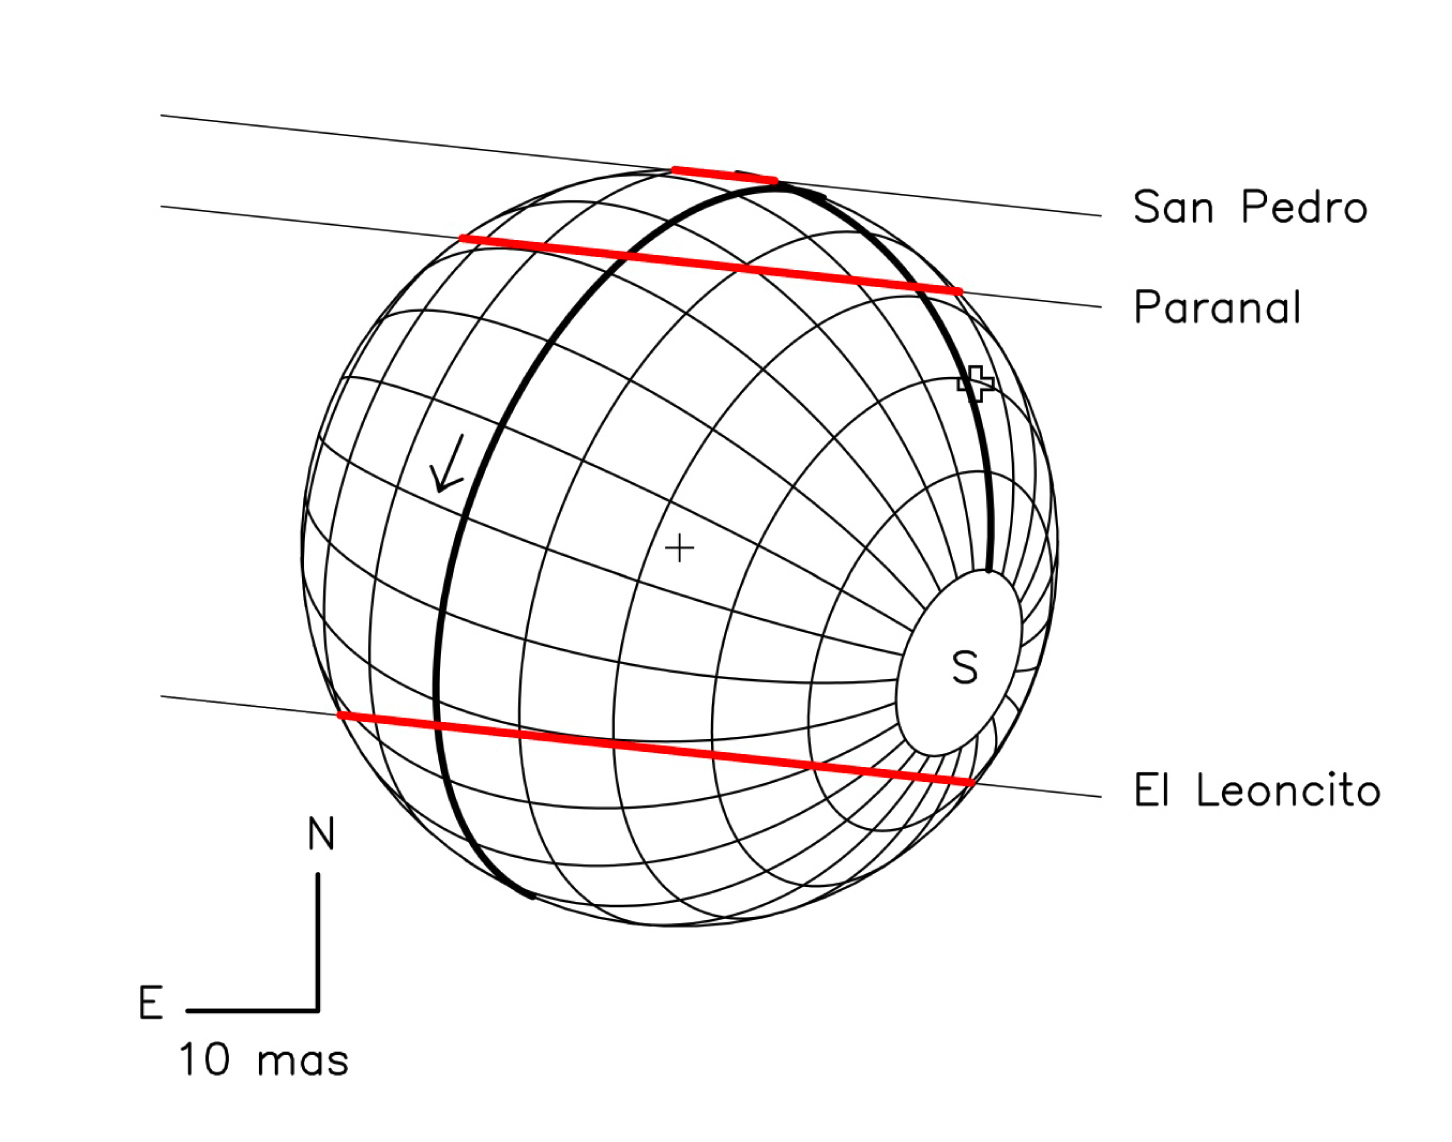

Charon's occultation on July 11, 2005

Reconstruction of the occultation chords as observed at the three sites of San Pedro de Atacama, Paranal (Chile), and El Leoncito (Argentina). A fit to the chord extremities provides Charon's radius, 603.6 km. The arrow indicates Charon's rotation.

Credit: ESO